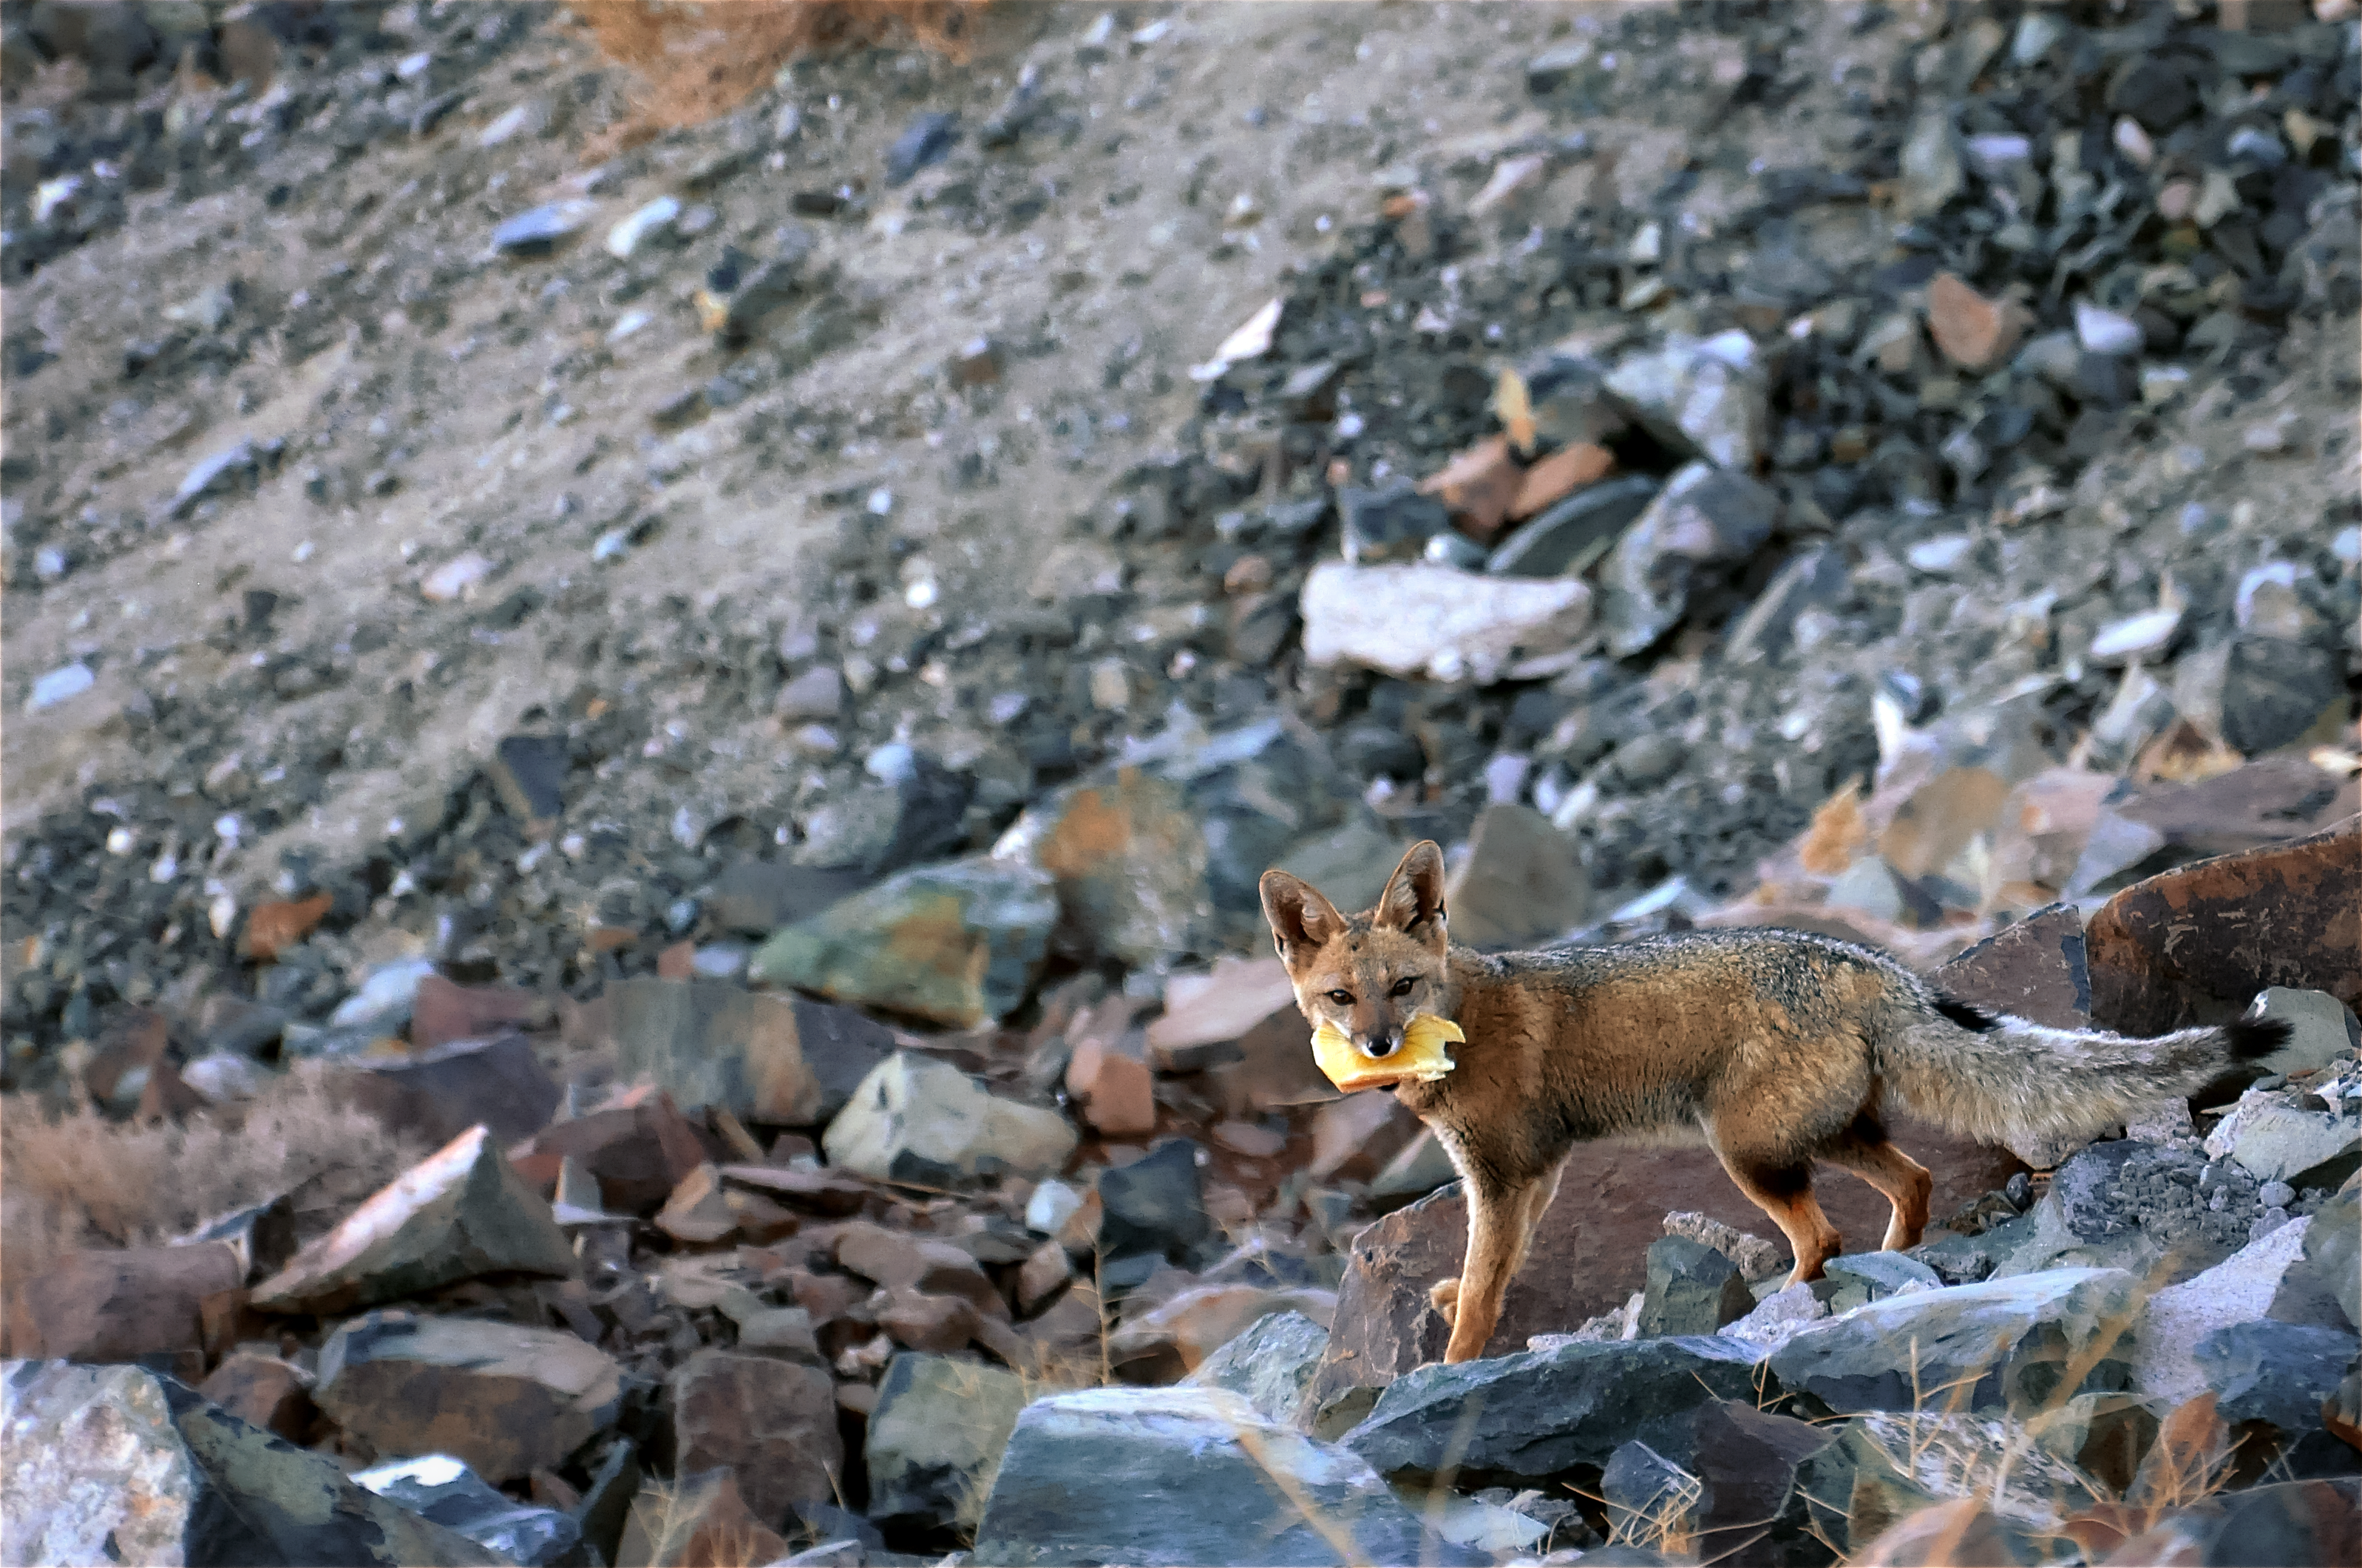

Escaping fox

Foxes are among the wild animals that live in the La Silla area and can sometimes be seen at the Observatory. This one was even brave enough to steal a sandwich and get away with it.

Credit: G. Lambert/ESO